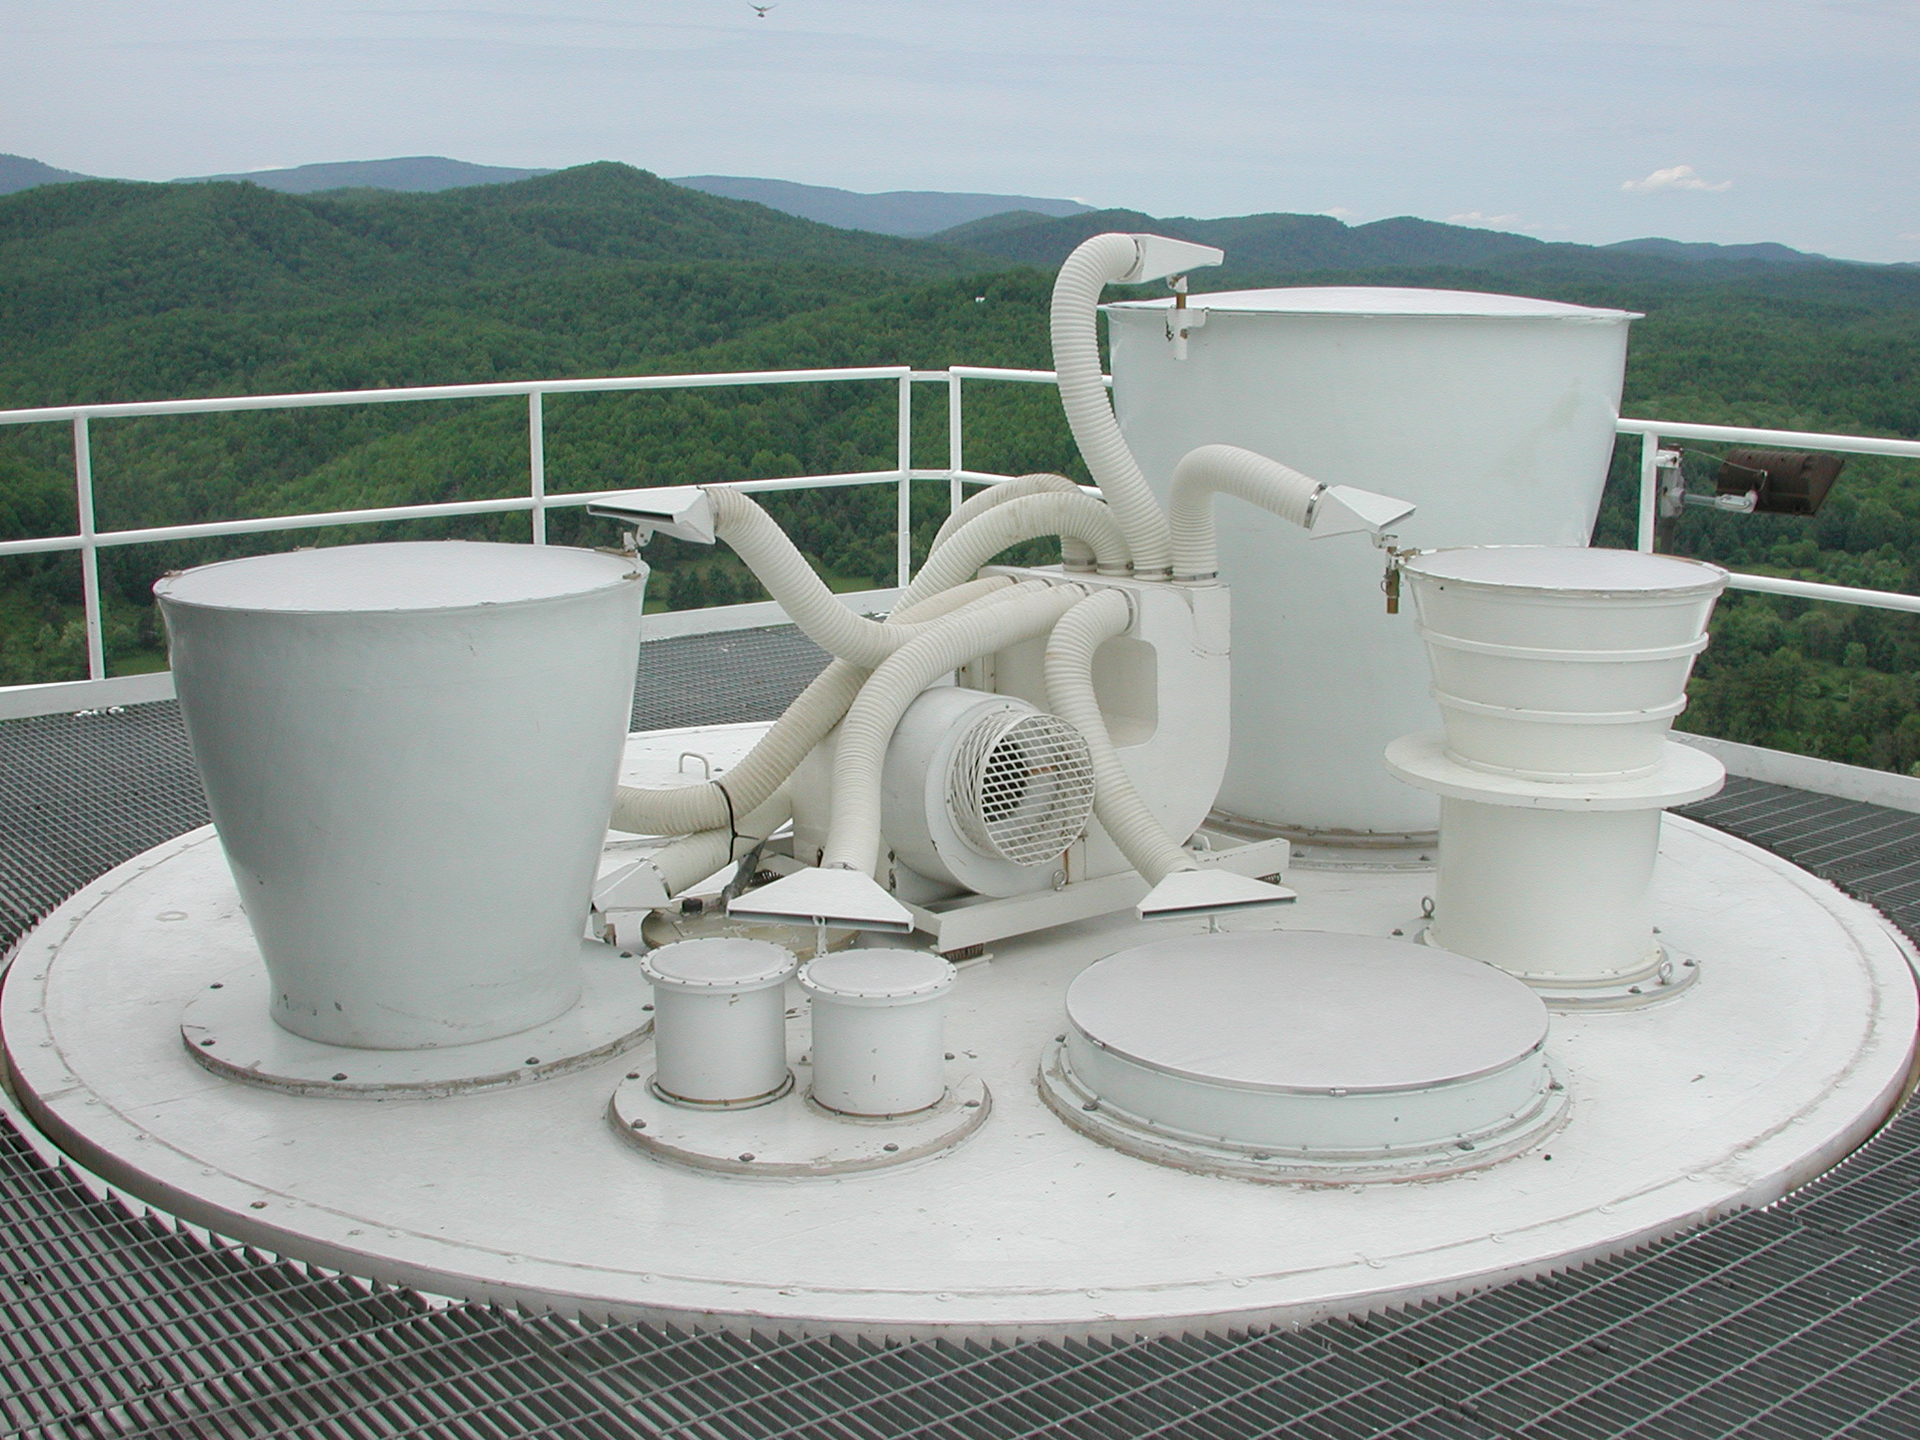

A Buffet of Receivers

The receivers of the Green Bank Telescope sit in a revolving cabin called the turret. The feed horns poke above the cabin, and their receivers hang beneath them in a suspended building that tilts with the telescope. When an astronomer wants to observe the longest wavelengths at the GBT, the telescope operator spins the largest horn into the beam of radio waves bouncing from the sub-reflector above the turret. The feeds are covered in a radio-clear fabric to keep debris and rain out, and blowers keep the fabric dry and free of obstructions.

Credit: B. Saxton, NRAO/AUI/NSF